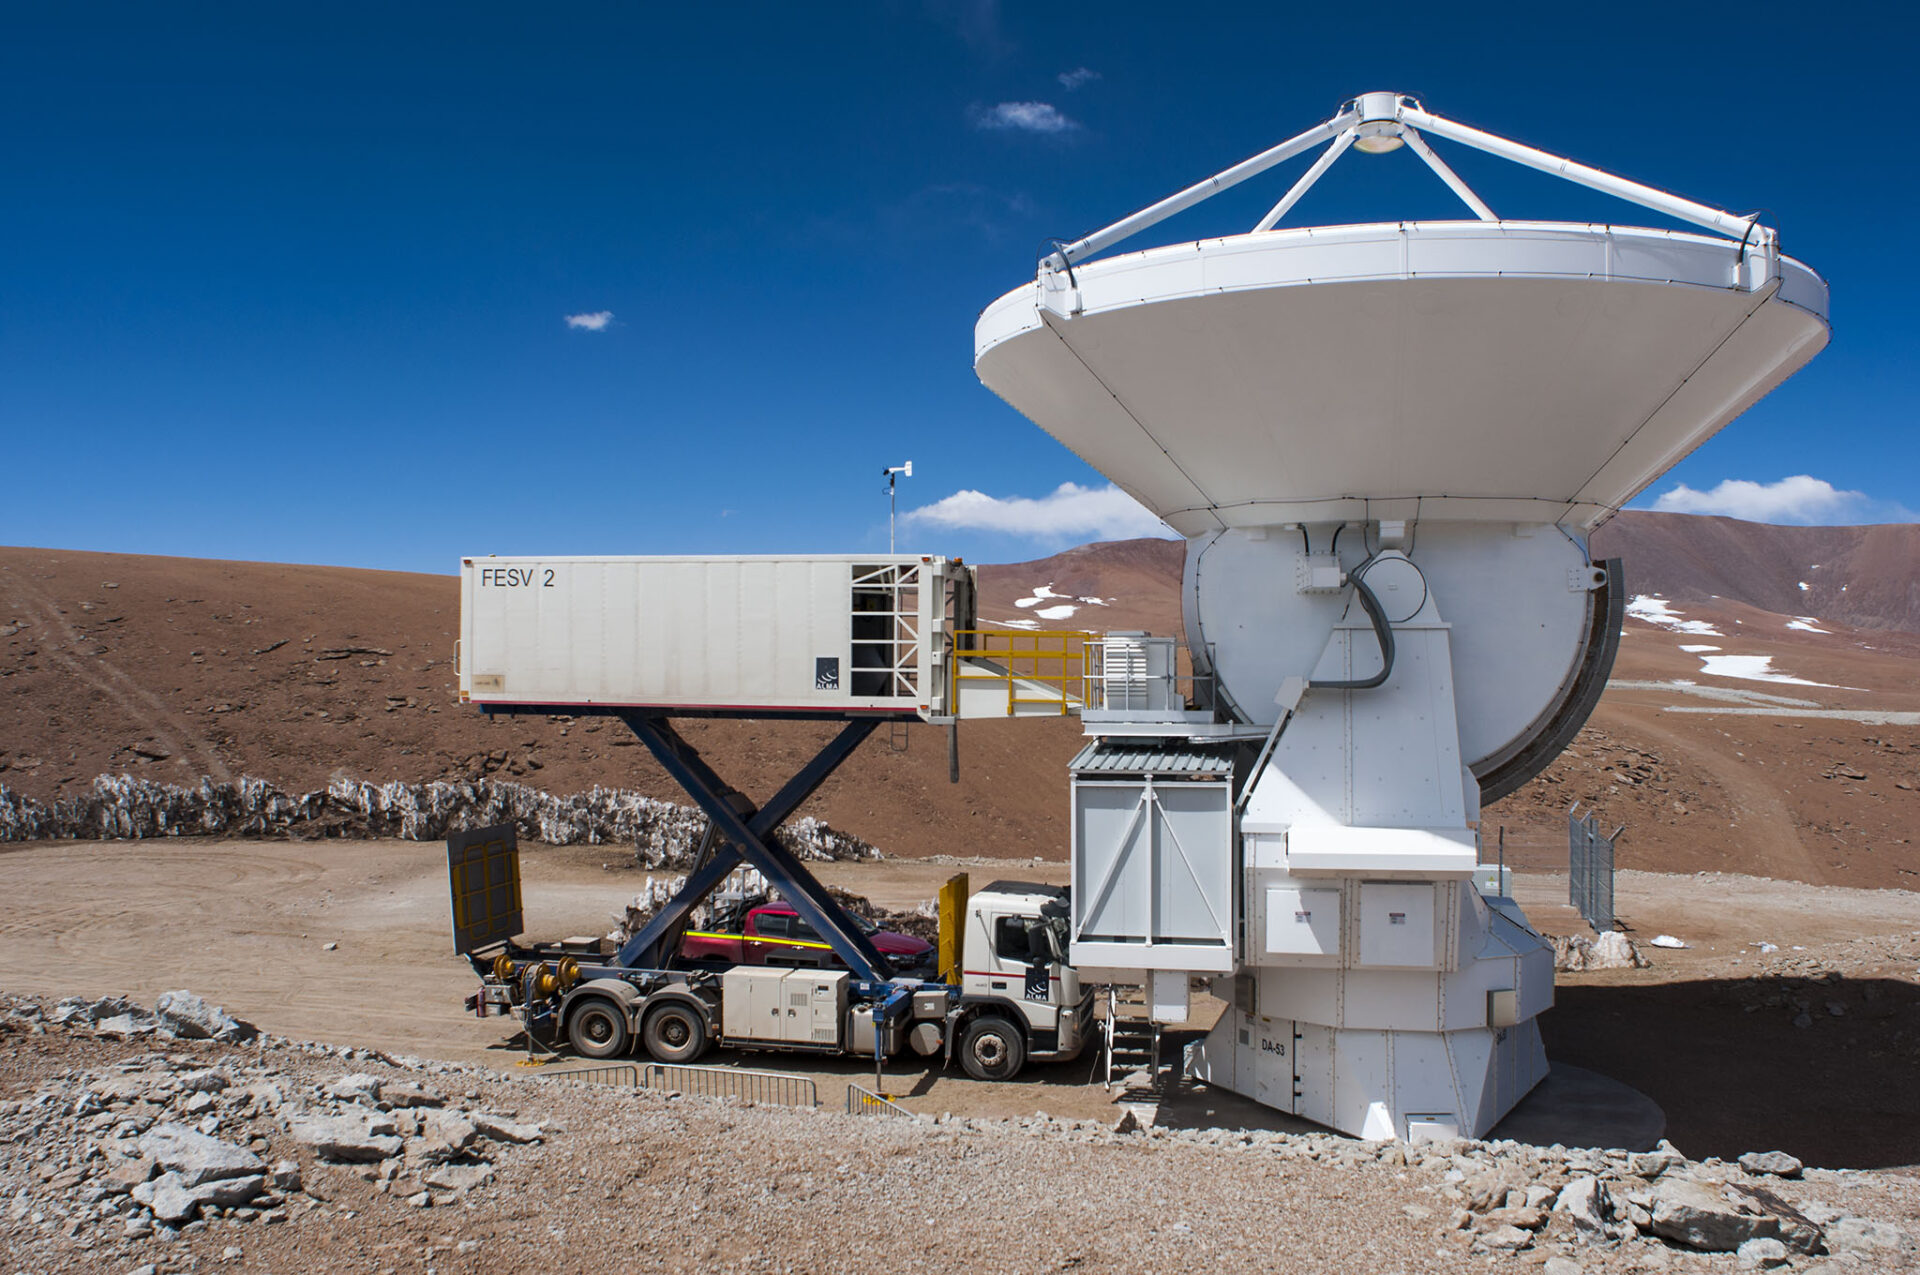

Front End truck

This is the vehicle that is required to replace a set of receivers (Front End) in one of the ALMA antennas.

Credit: Sergio Otárola - ALMA (ESO / NAOJ / NRAO)